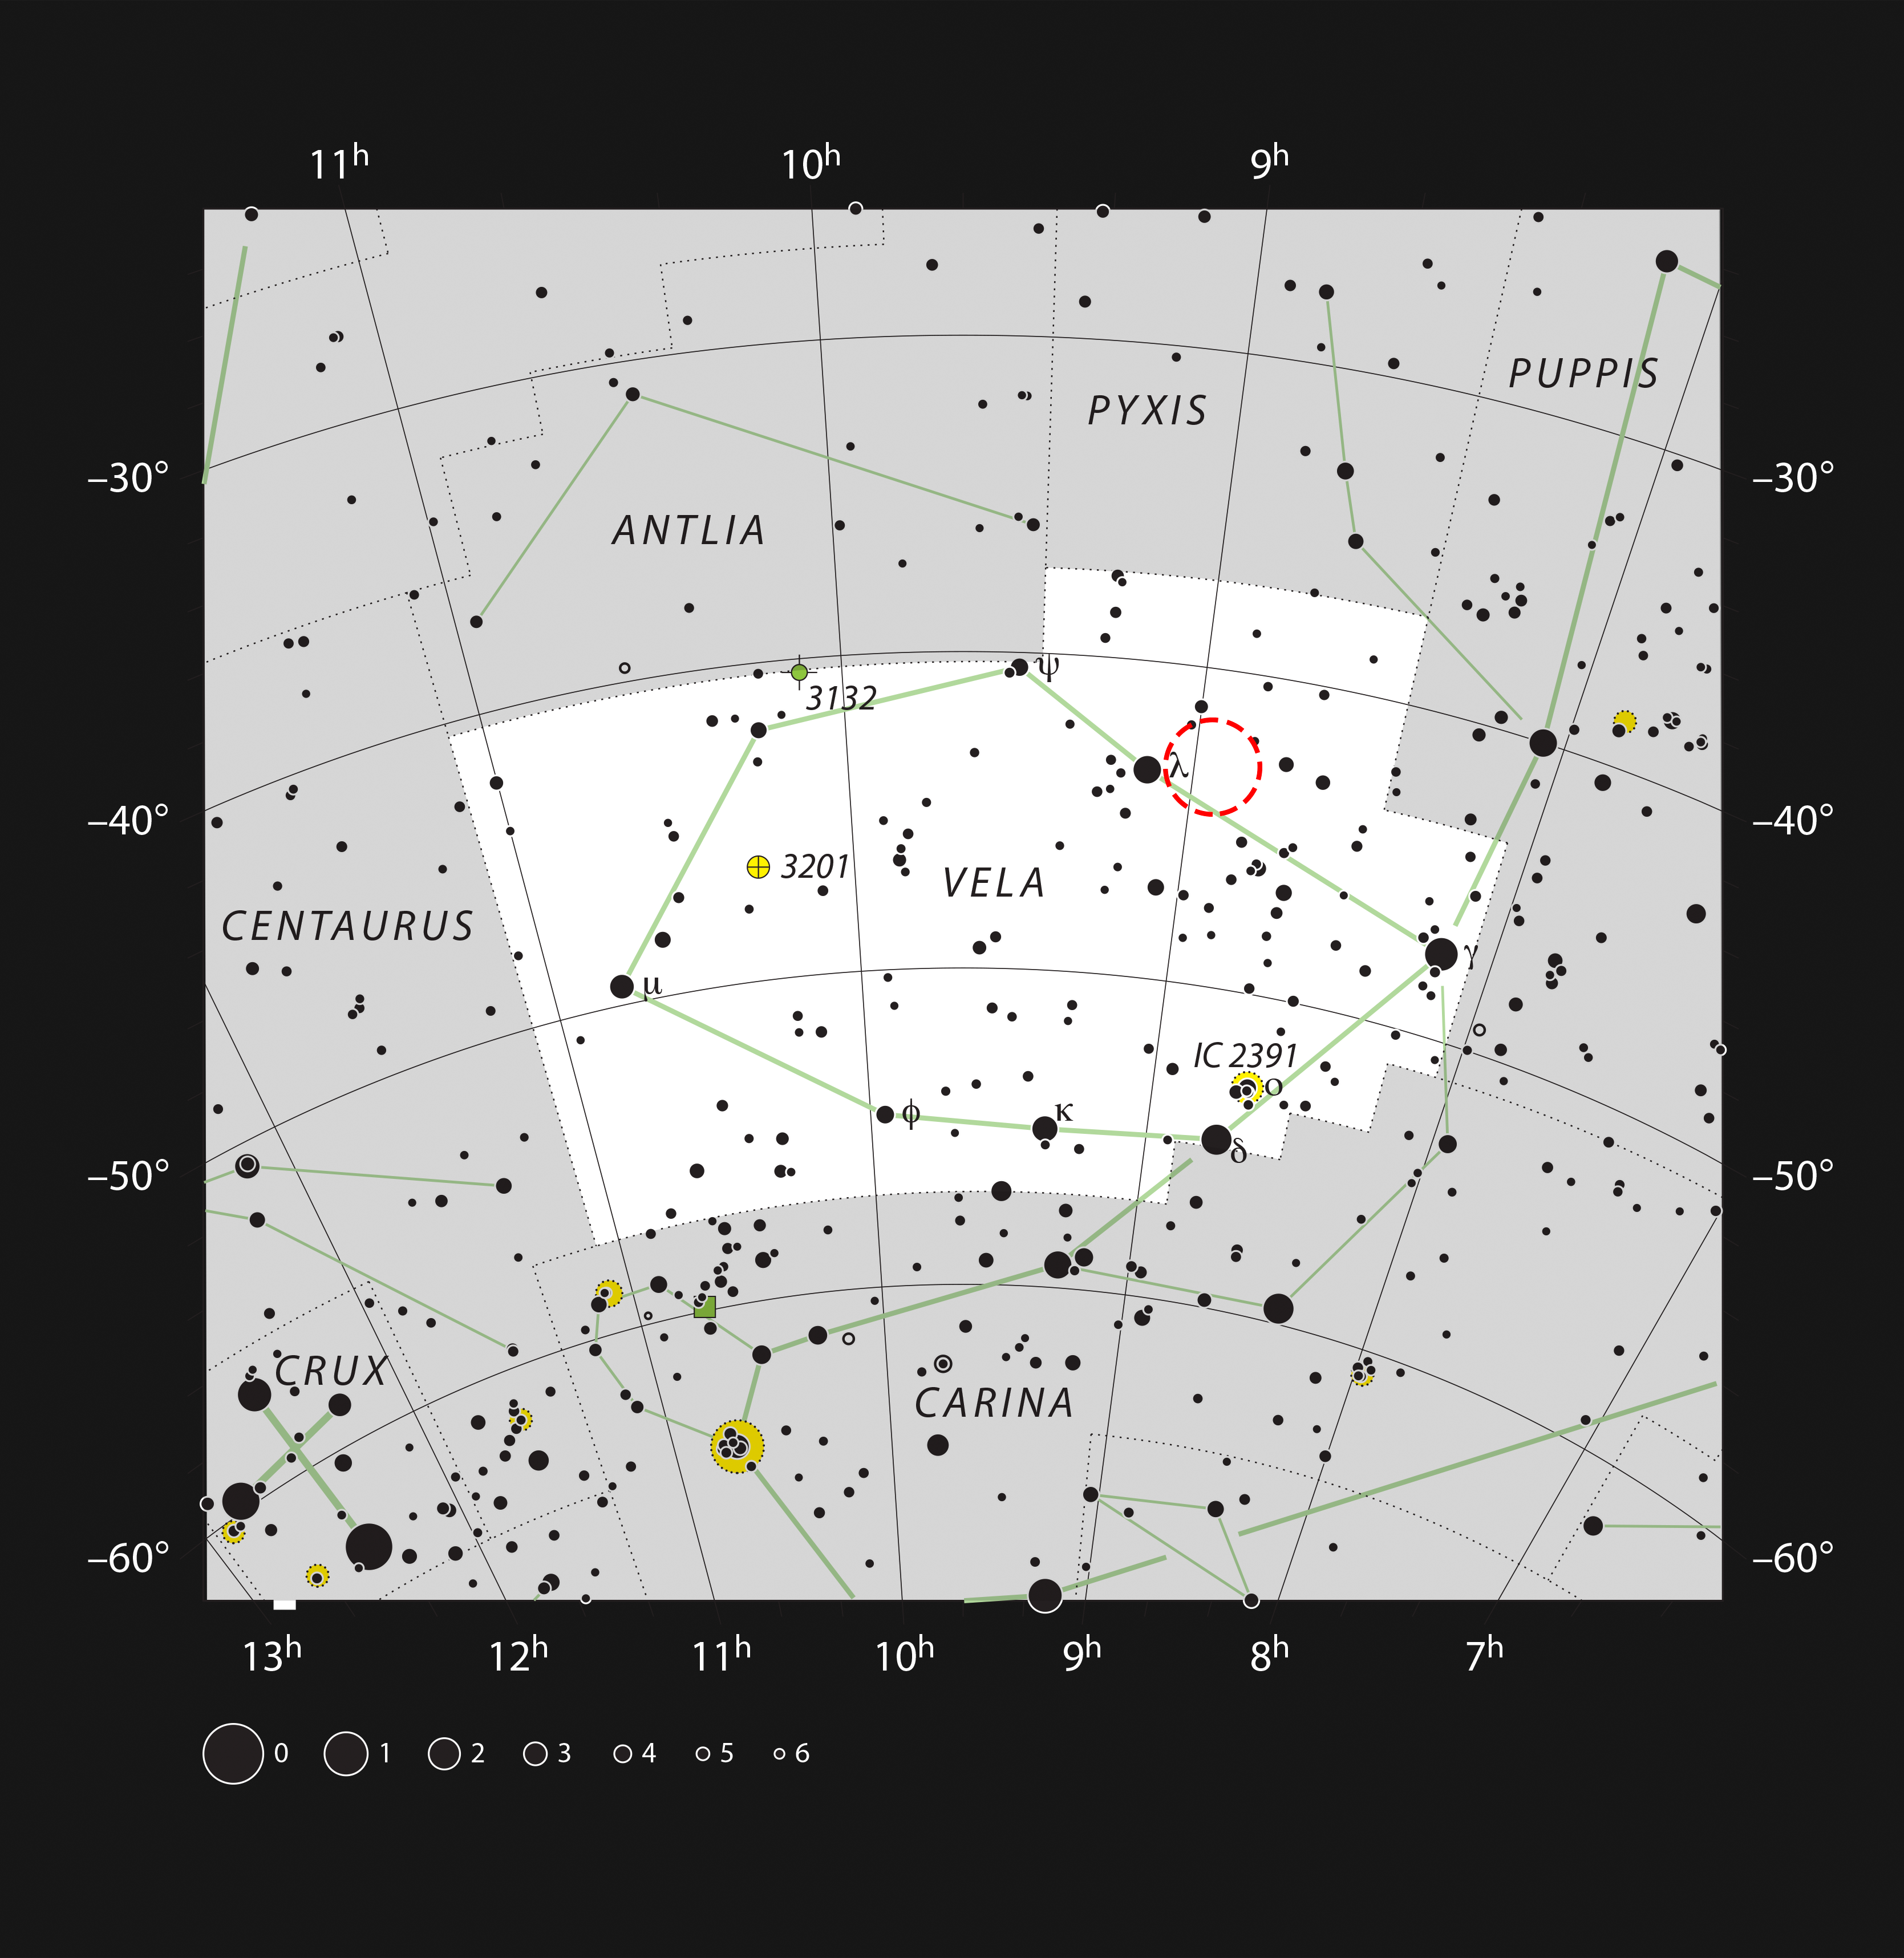

The star-forming cloud RCW 34 in the constellation of Vela

This chart shows the constellation of Vela (The Sails) in the southern skies. All stars visible to the naked eye on a clear dark night are shown and the position of the star-forming cloud RCW 34 is marked. The glow is hard to see in small telescopes although the brighter stars in this rich field can be easily spotted.

Credit: ESO, IAU and Sky & Telescope